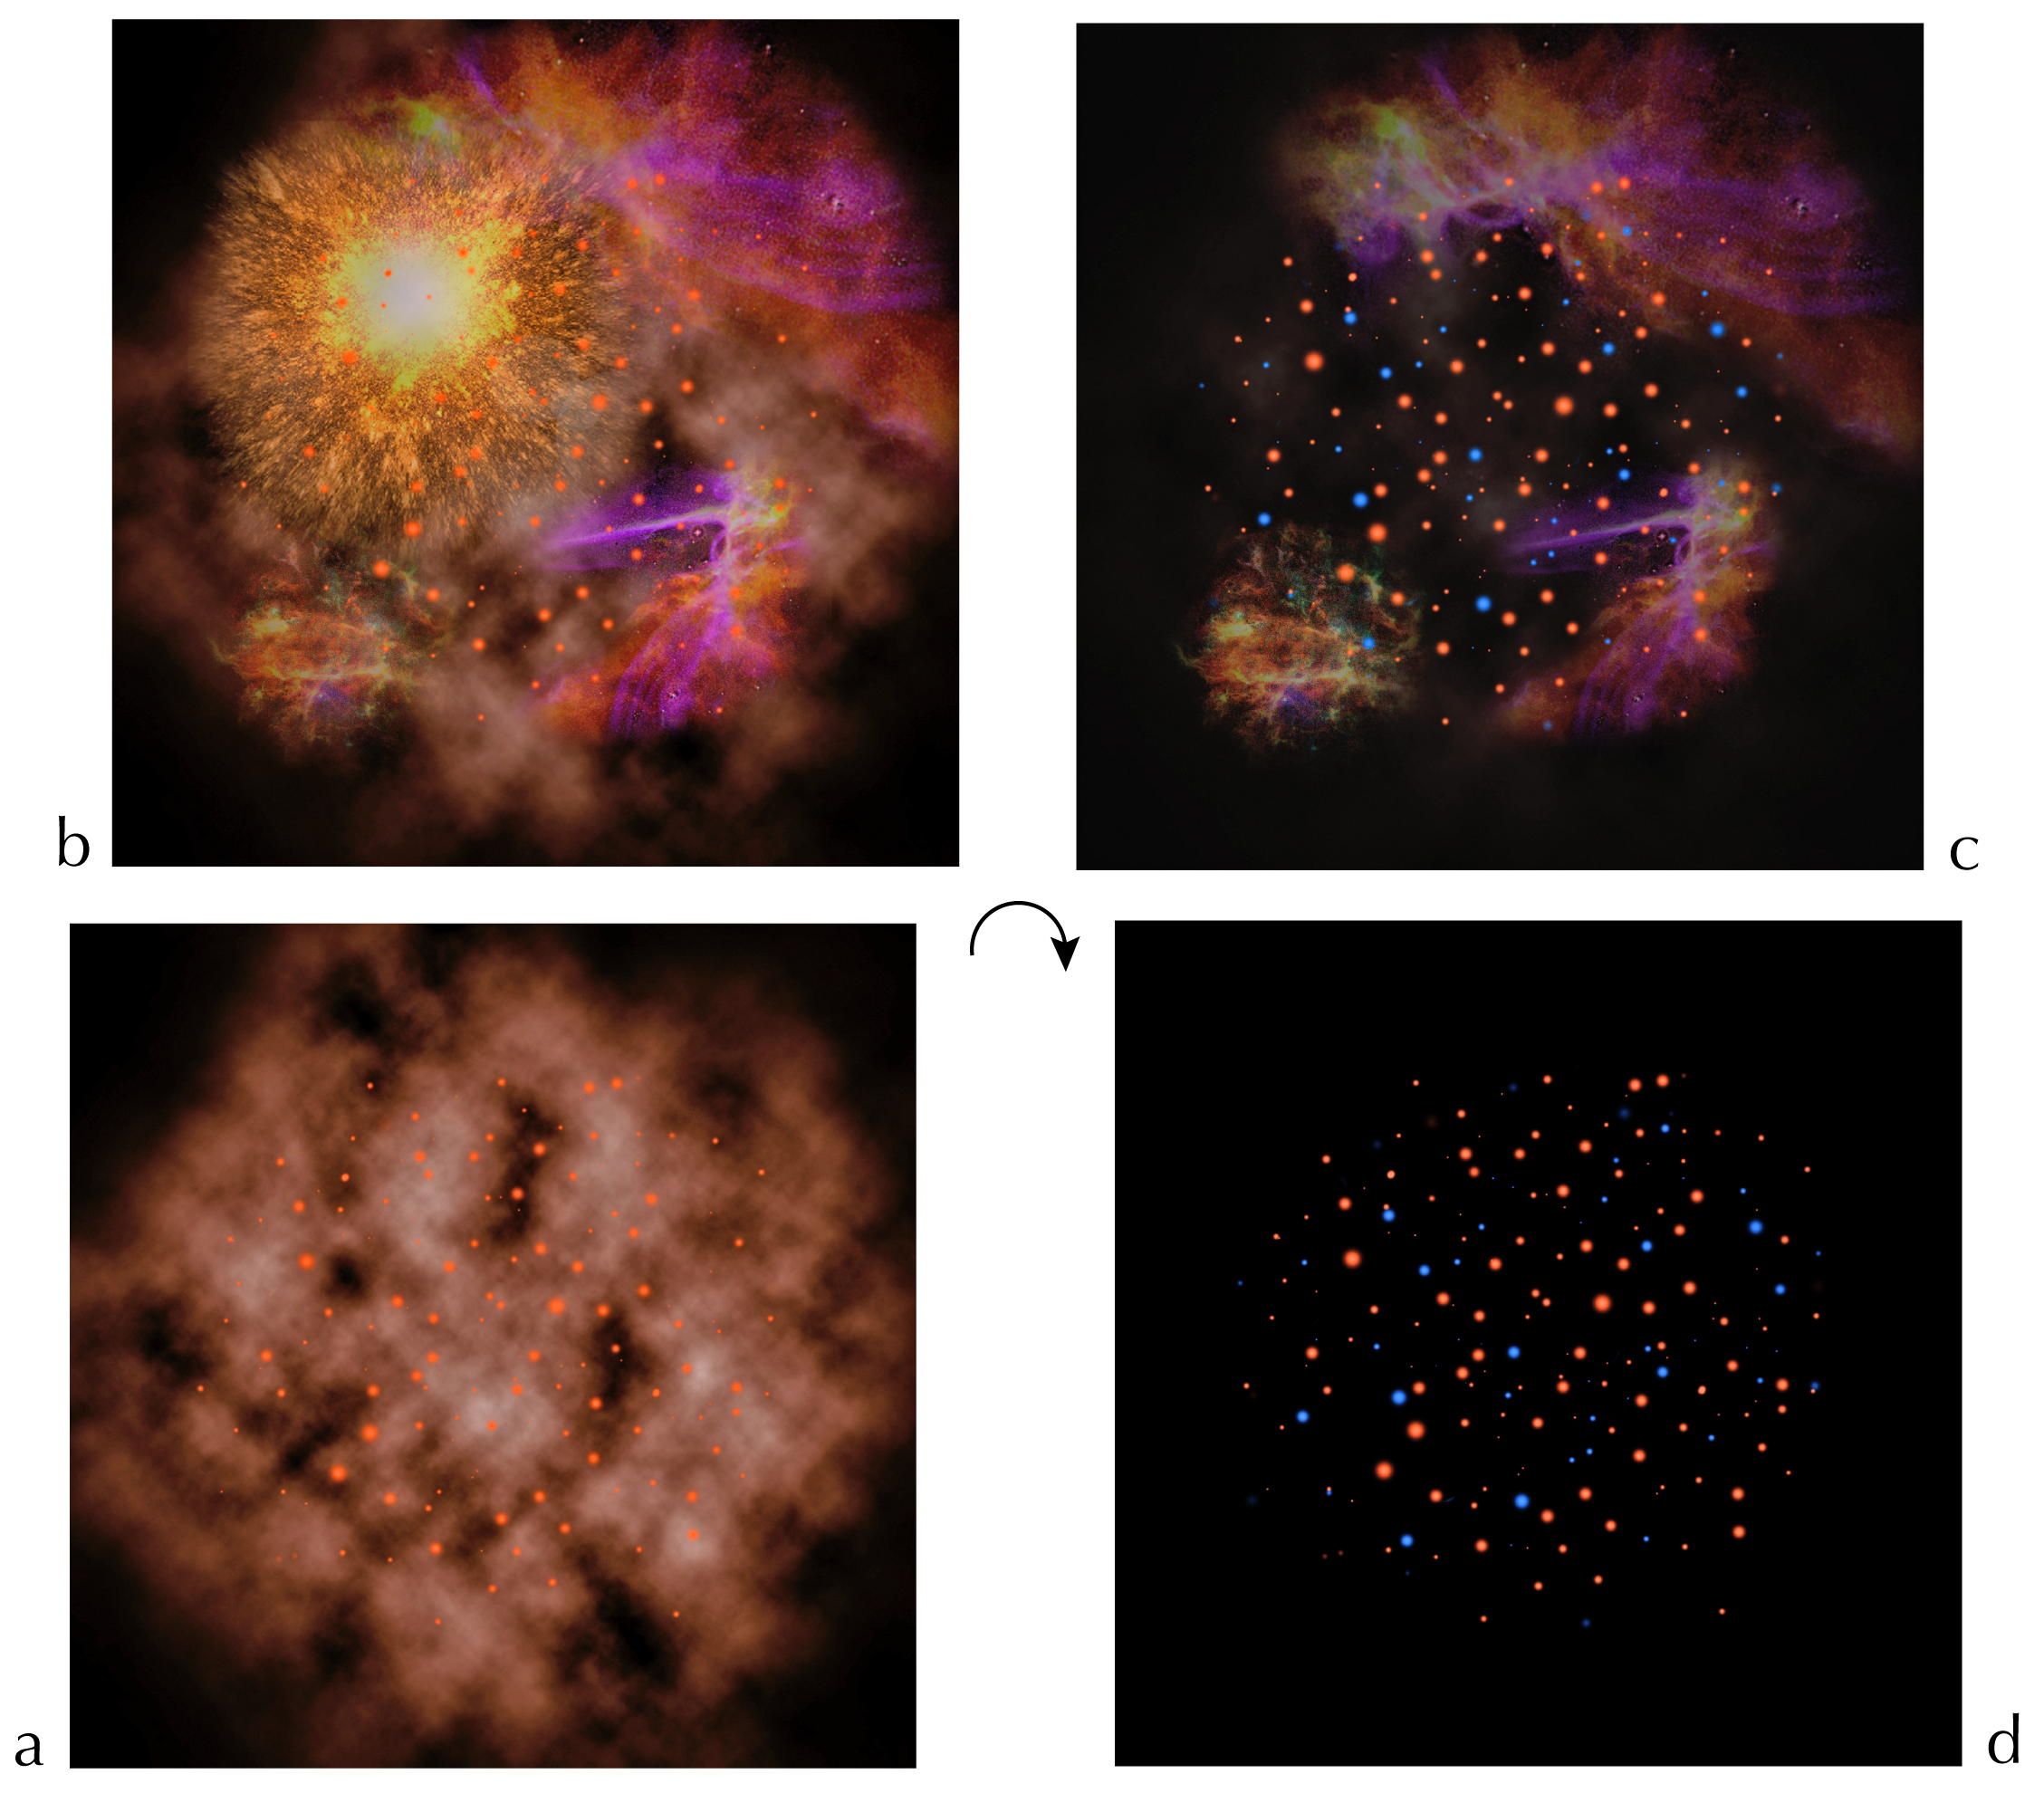

The Supernova scenario

Possible scenario that may explain the production of two distinct populations of stars in Omega Centauri.

Credit: ESO